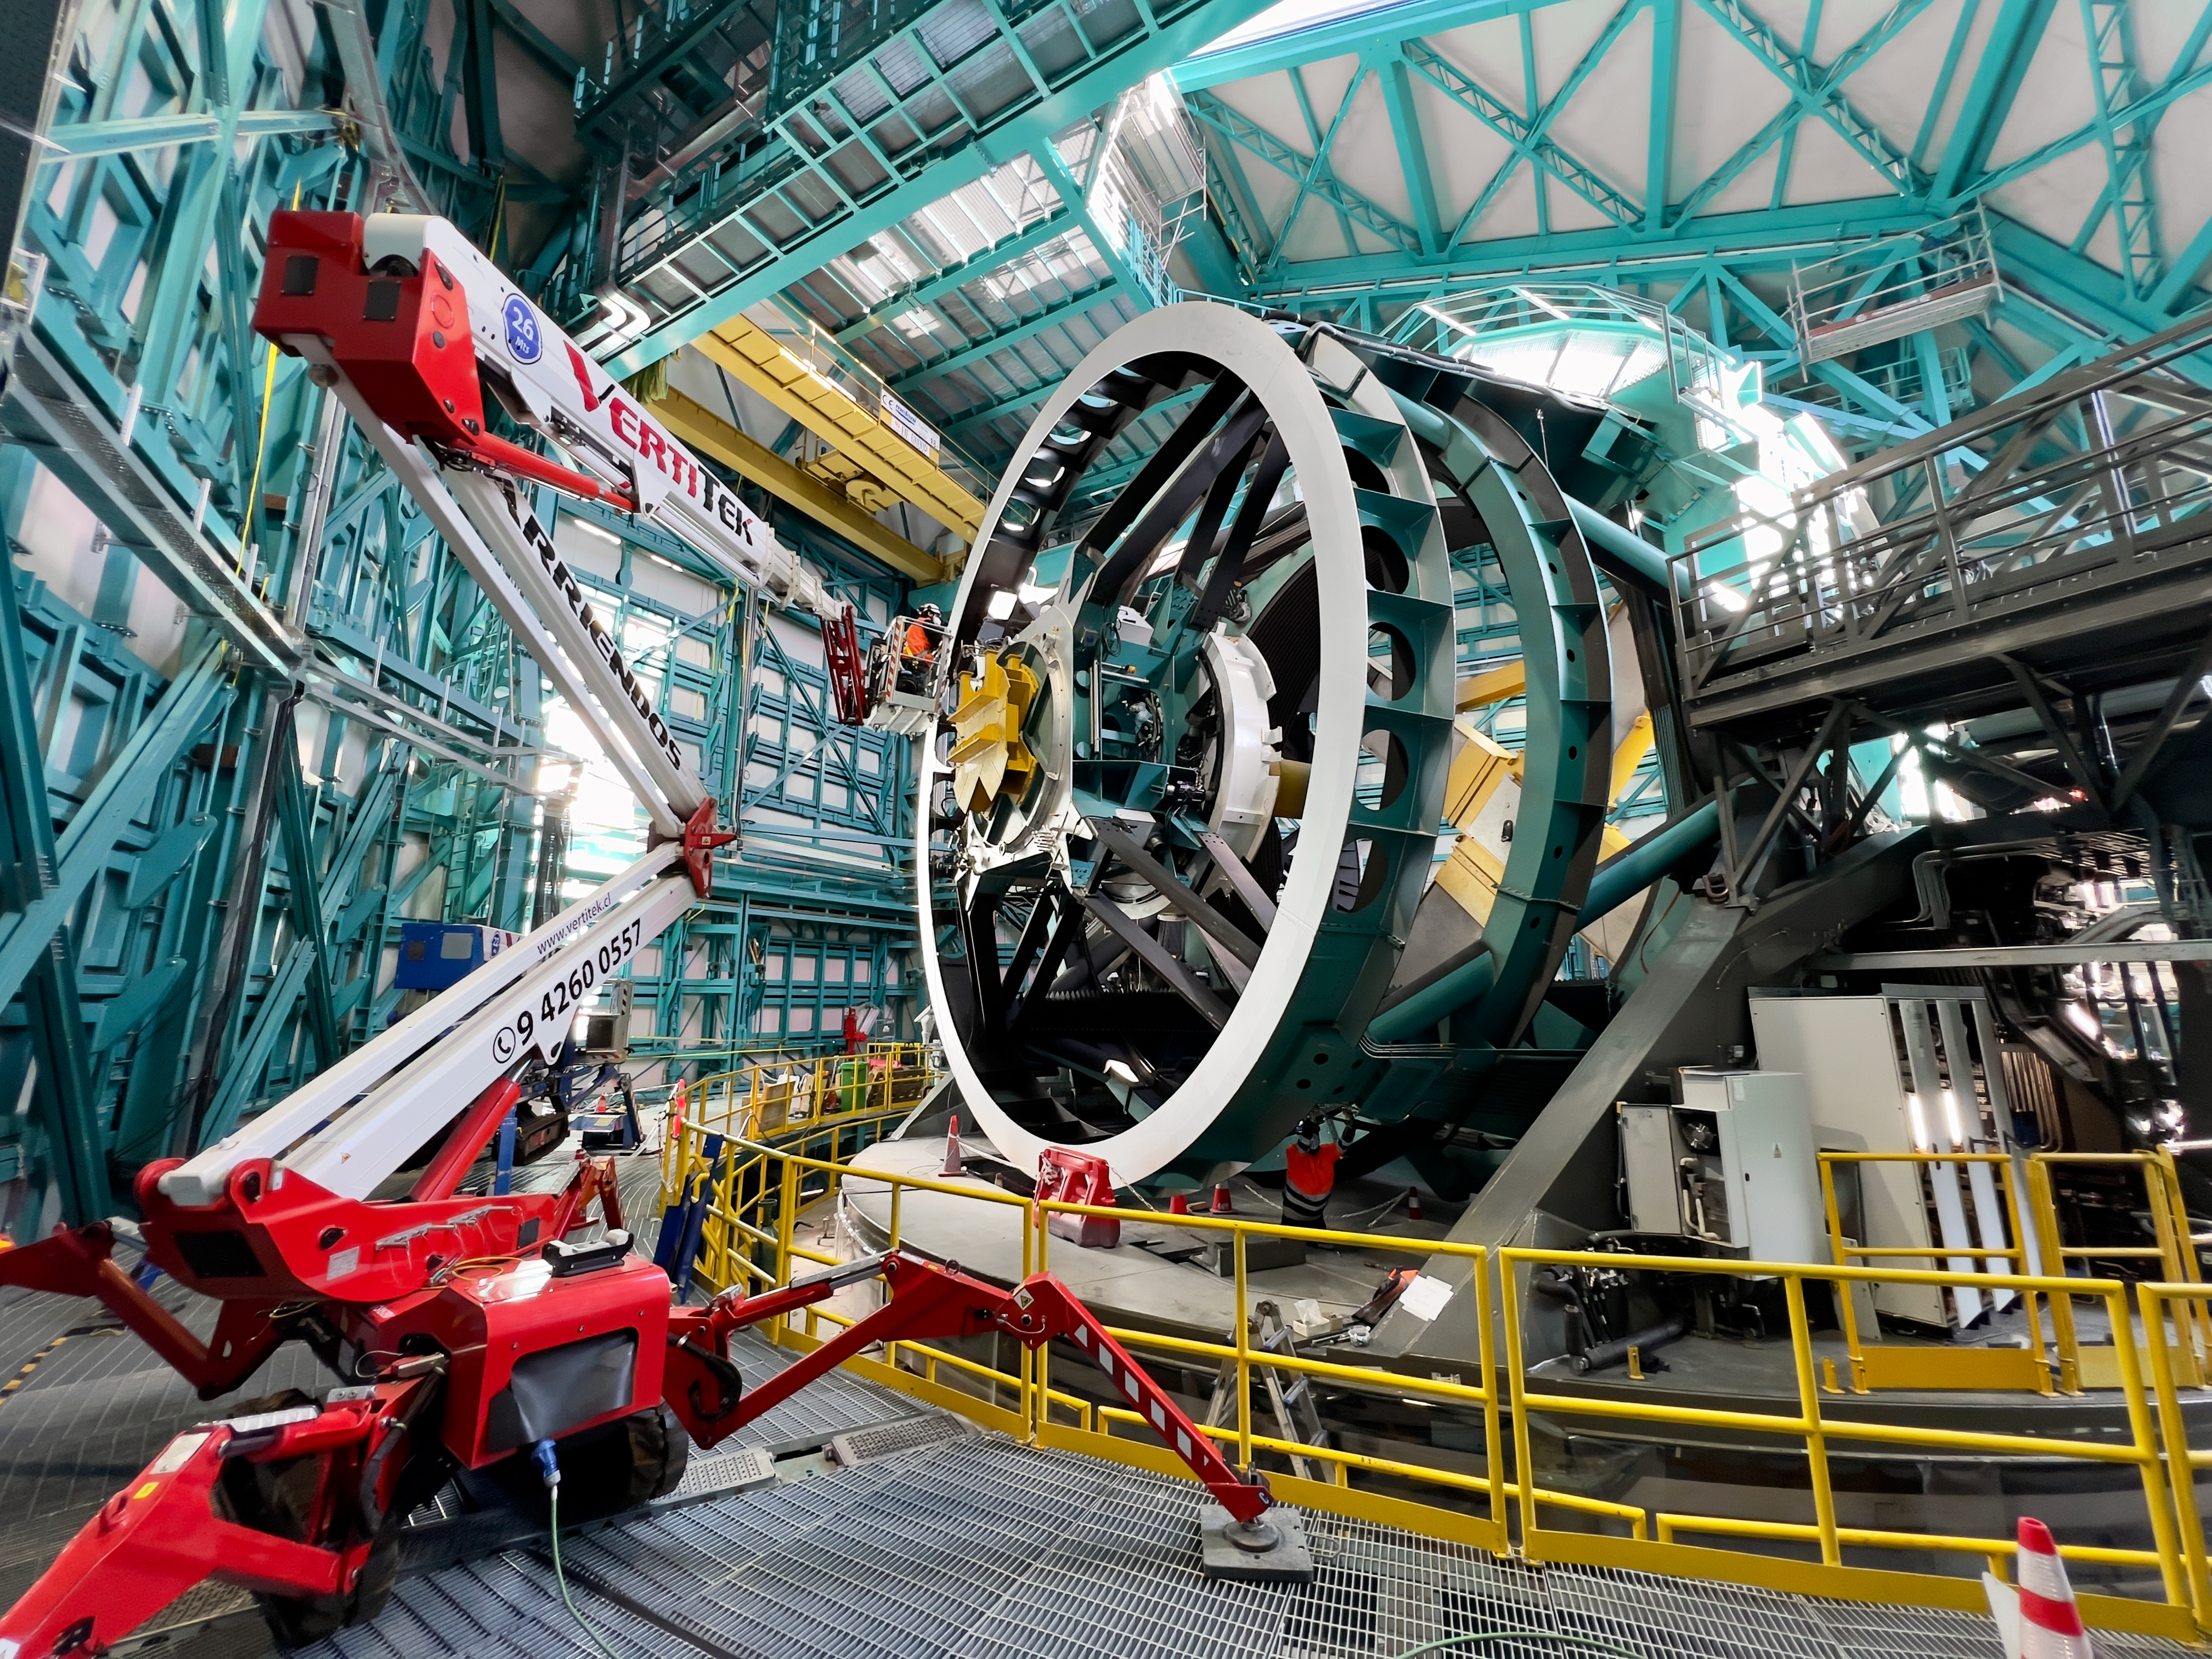

Rubin Observatory Fiber Installation

Rubin Observatory network technician Guido Maulen installs fiber optic cables on the Top End Assembly of the telescope mount on Cerro Pachón in Chile.

Credit: RubinObs/NOIRLab/SLAC/NSF/DOE/AURA/H. Stockebrand